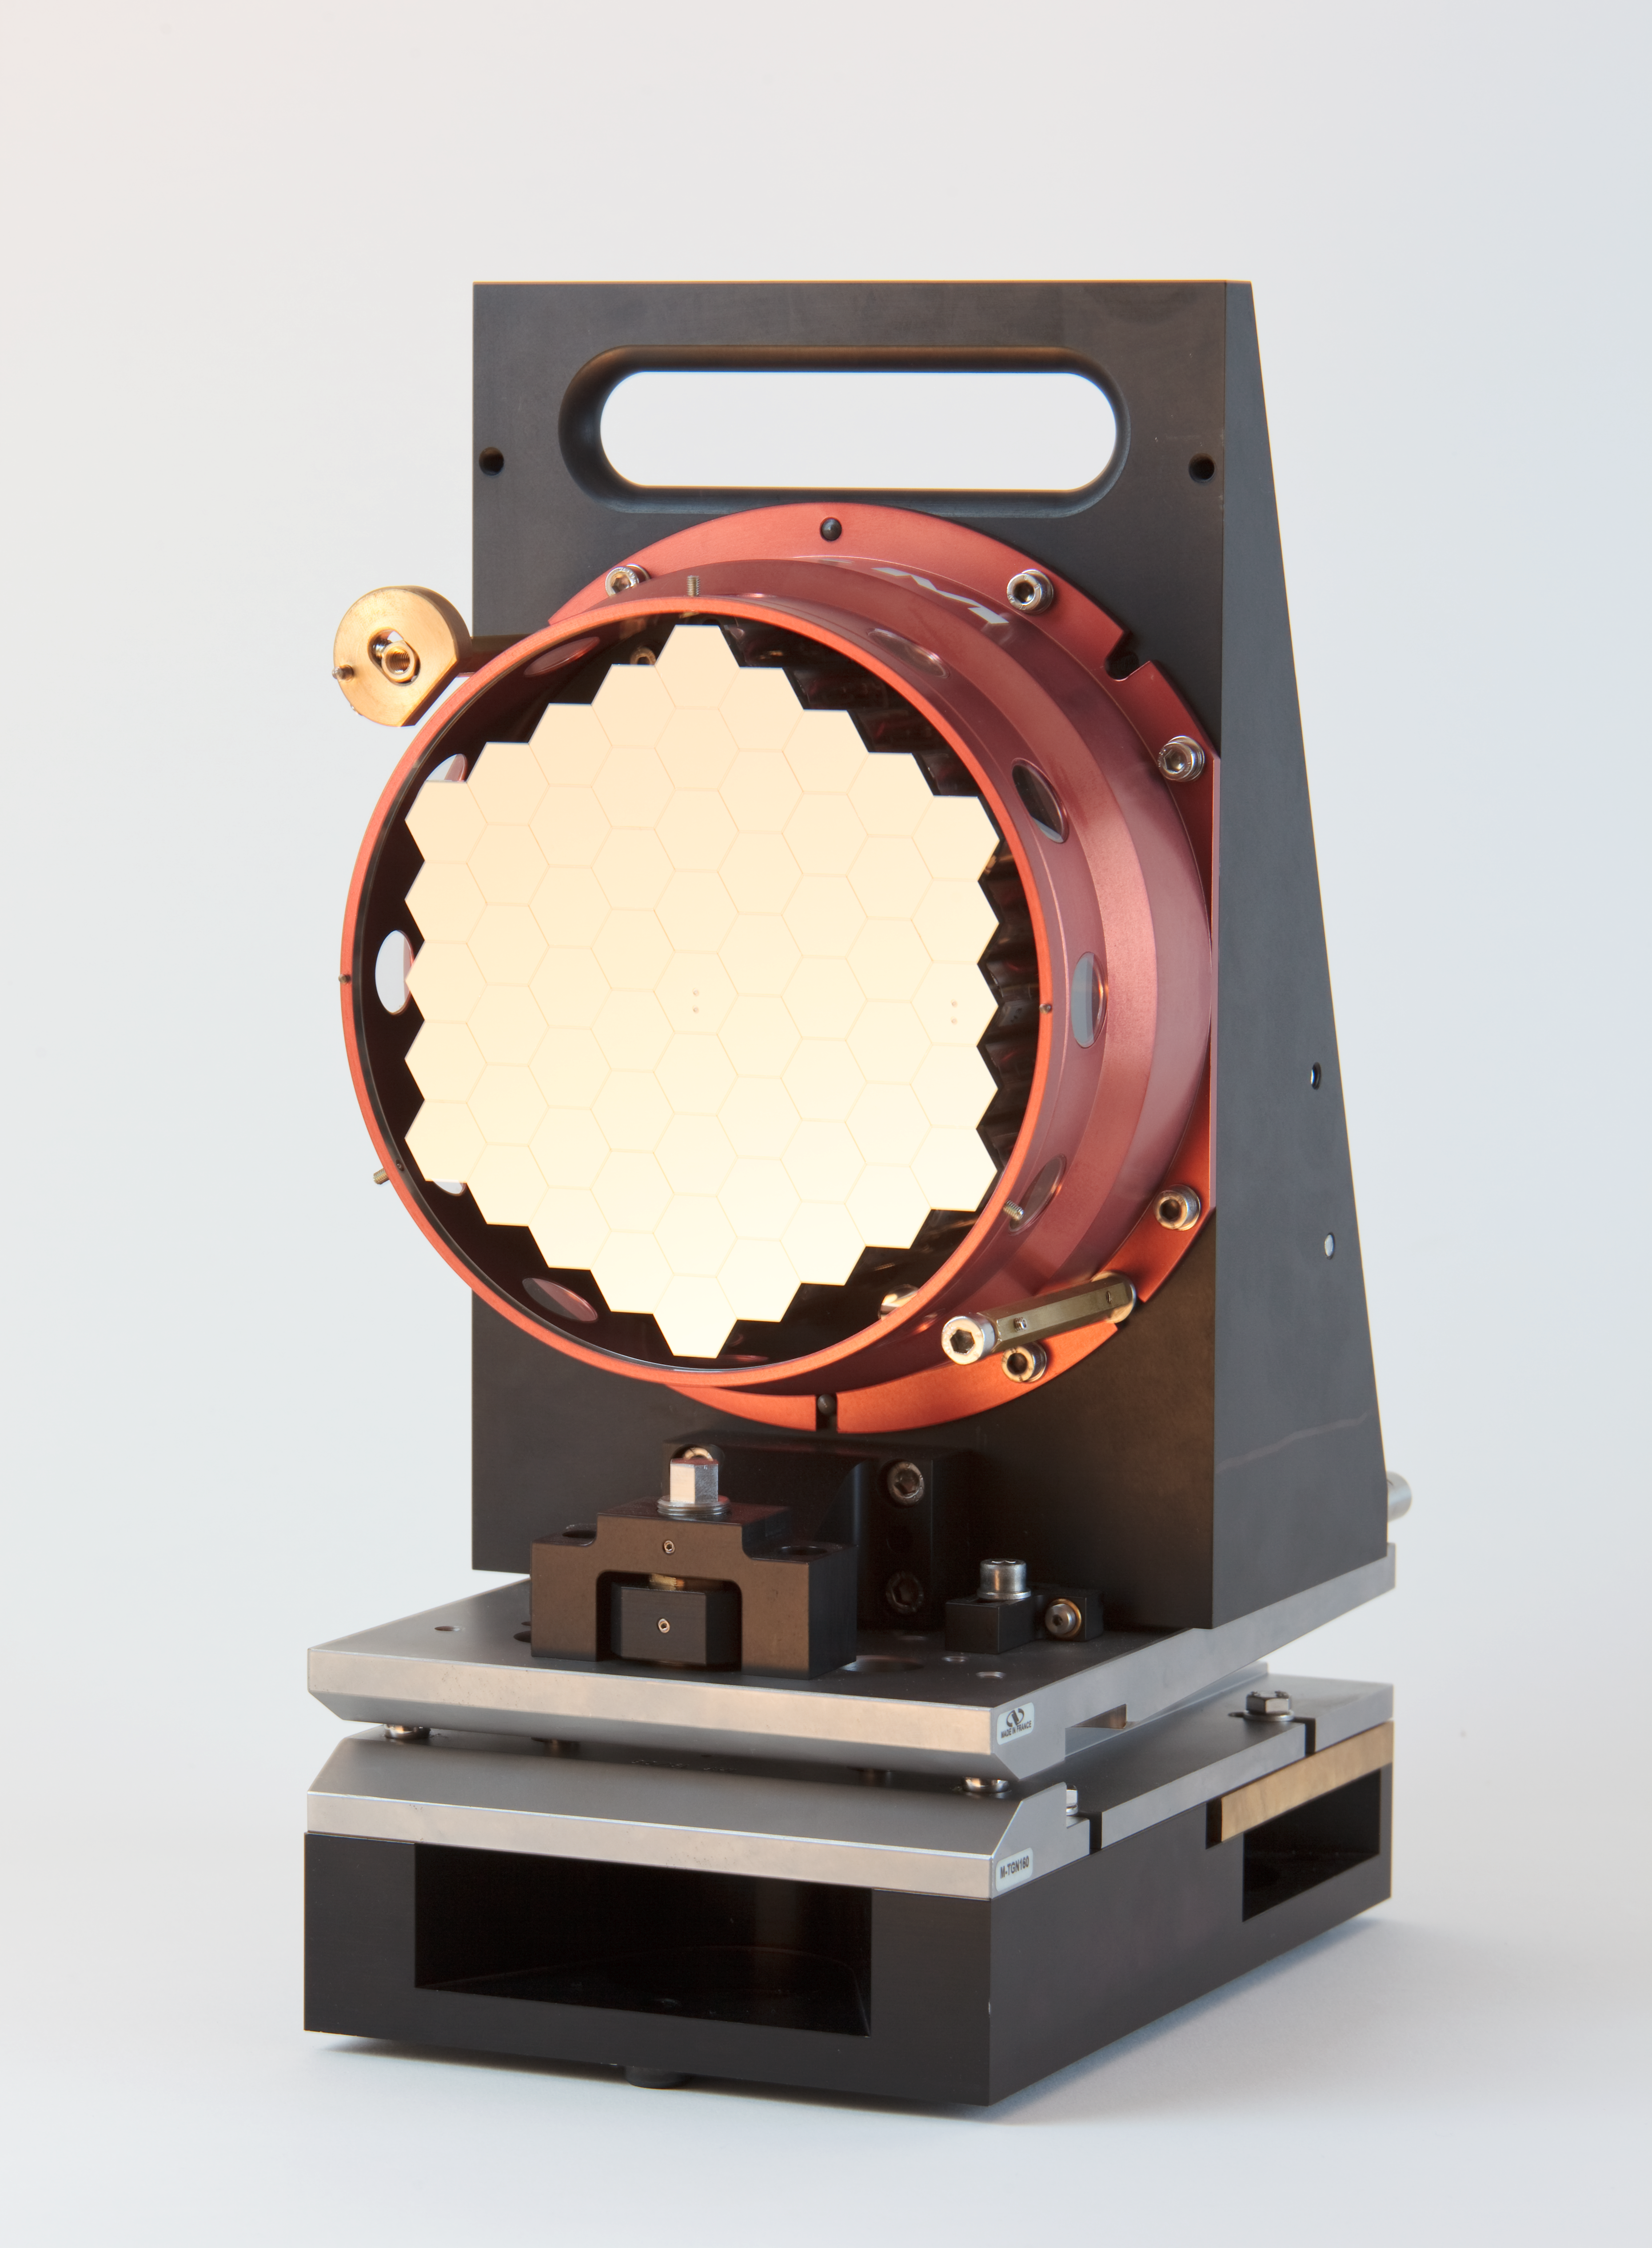

ELT scaled segmented mirror

Image showing a scale model of the Extremely Large Telescope (ELT) segmented mirror. The ELT will be the largest optical/infrared telescope in the world — the world's biggest eye on the sky.

Credit: ESO